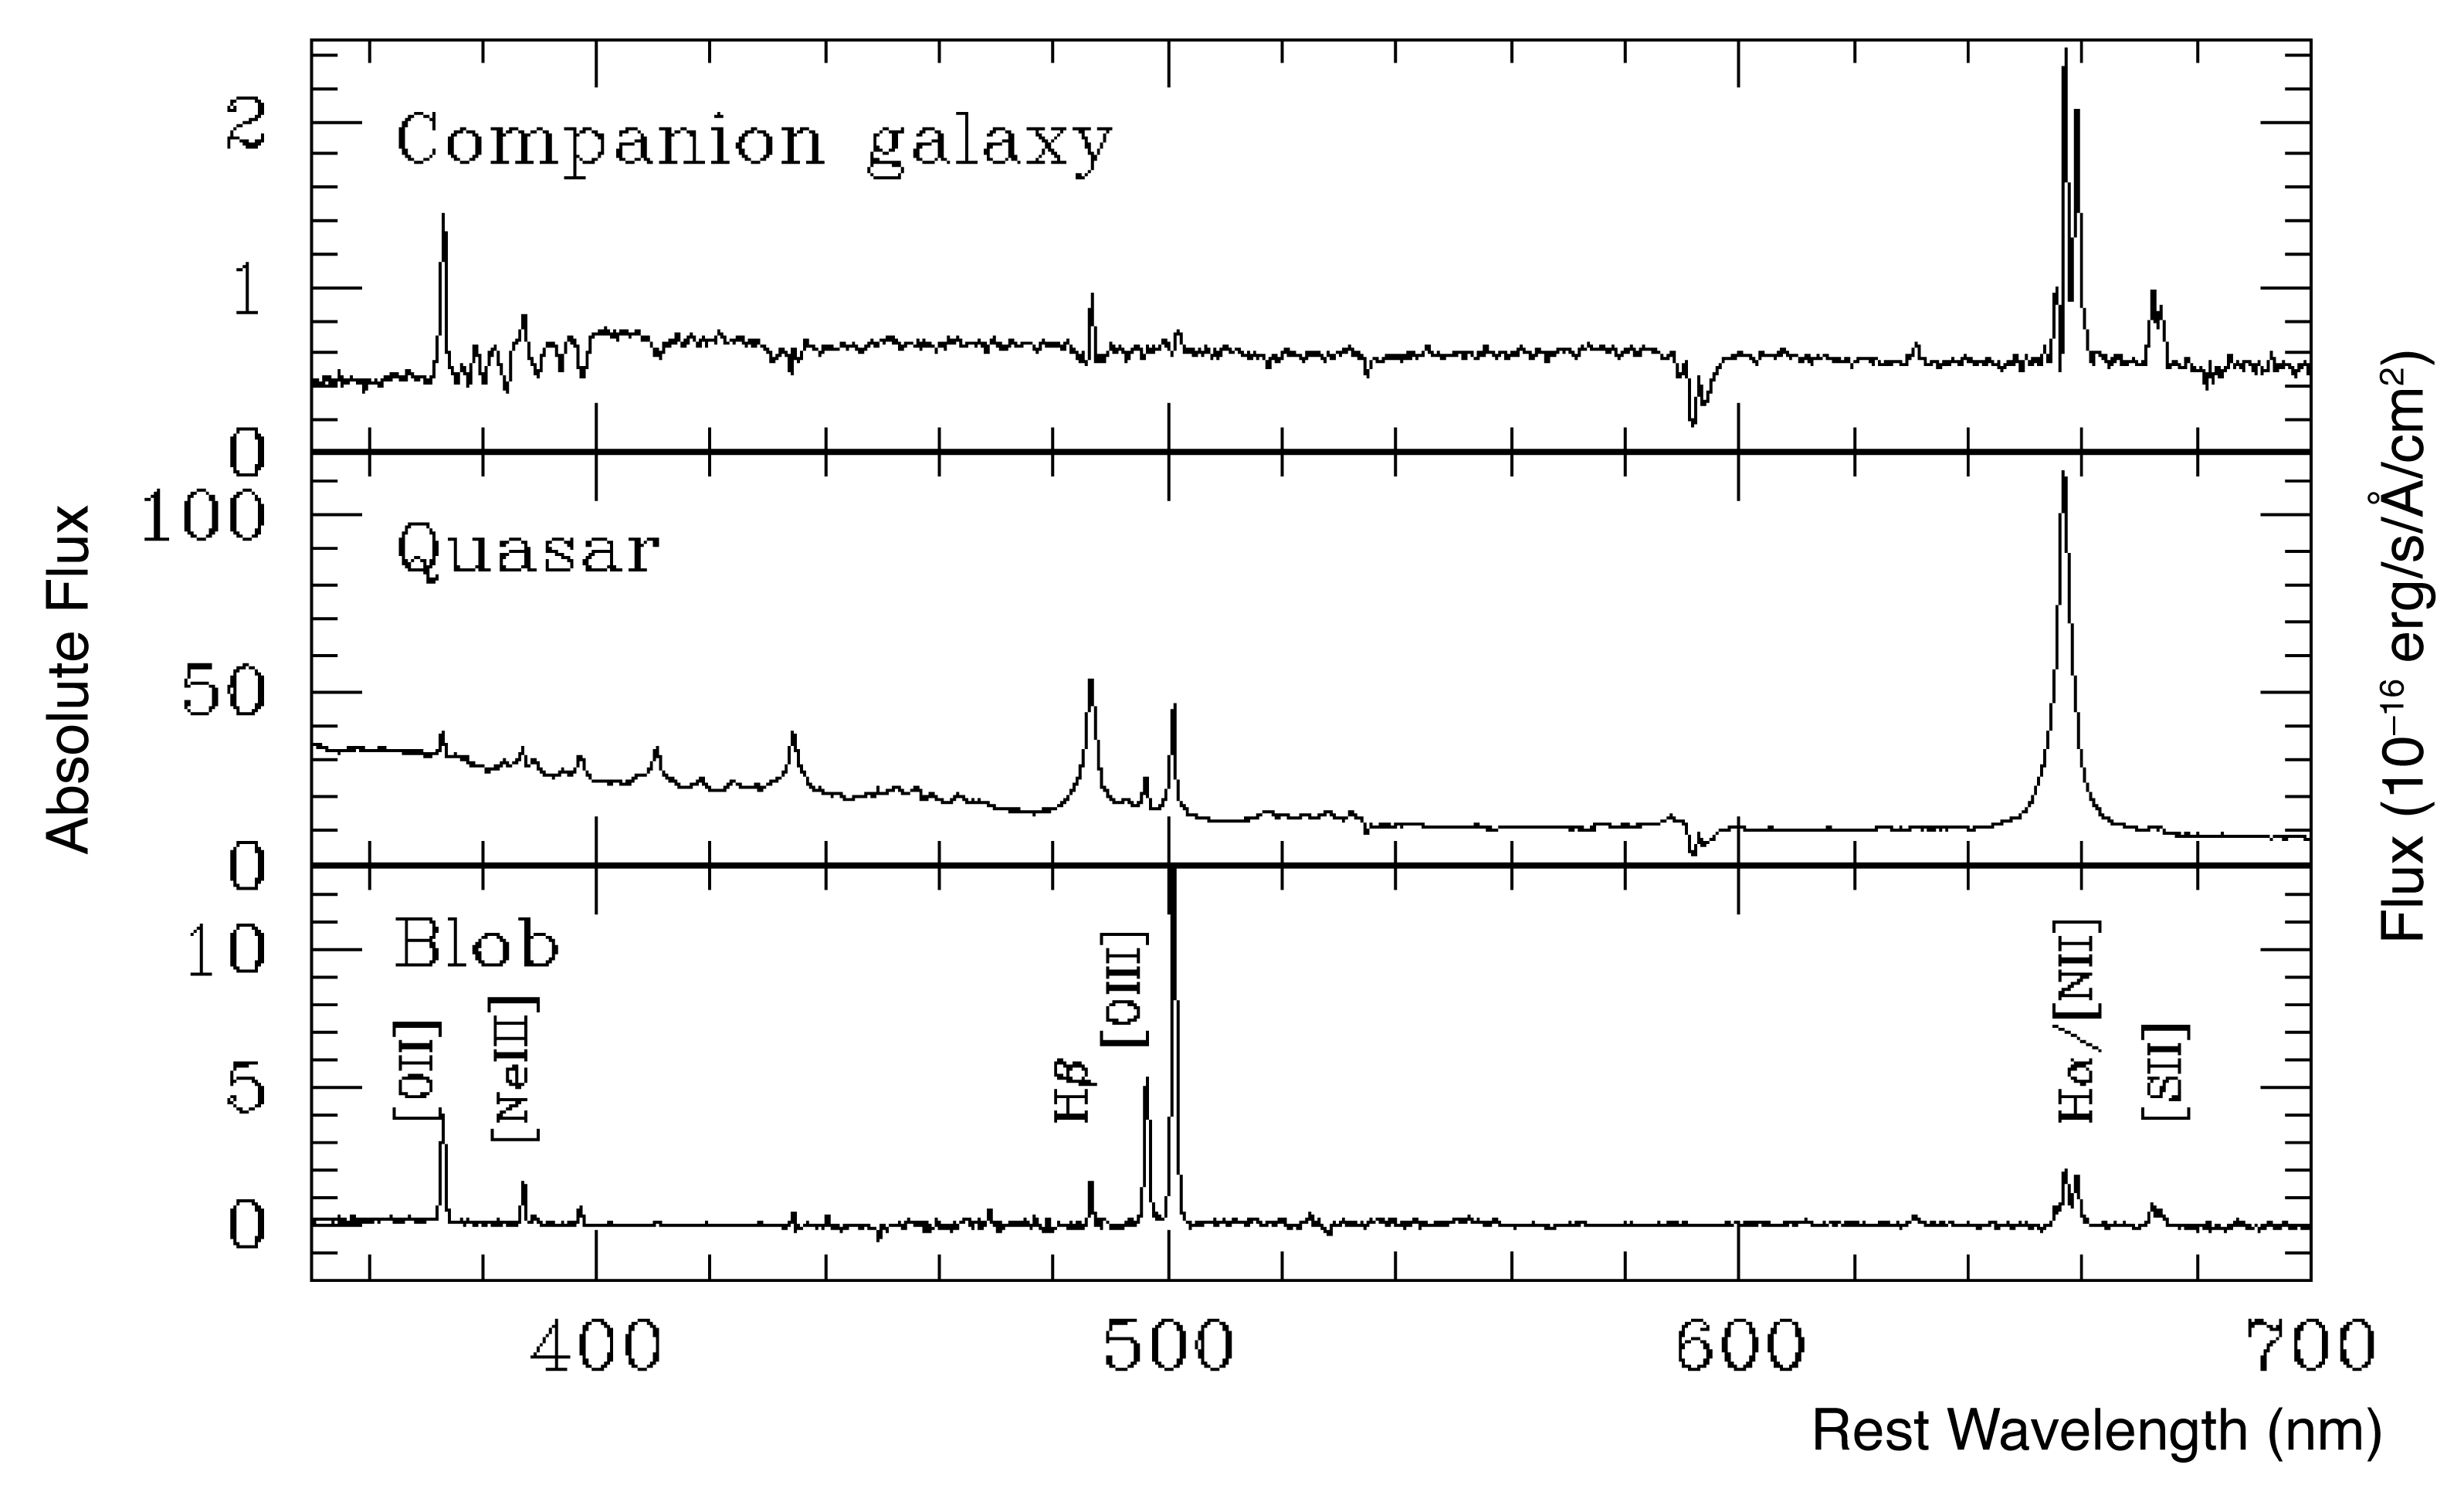

Spectrum of quasar HE0450-2958, the Blob and the companion galaxy (FORS/VLT)

This image presents the spectra of the three objects indicated in the image eso0529b as obtained with FORS1 on ESO's Very Large Telescope. The spectrum of the companion galaxy shown on the top panel reveals strong star formation. Thanks to the image sharpening process, it has been possible to separate very well the spectra of the quasar (centre) from that of the blob (bottom). The spectrum of the blob shows exclusively strong narrow emission lines having properties indicative of ionisation by the quasar light. There is no trace of stellar light, down to very faint levels, in the surrounding of the quasar.

Credit: ESO